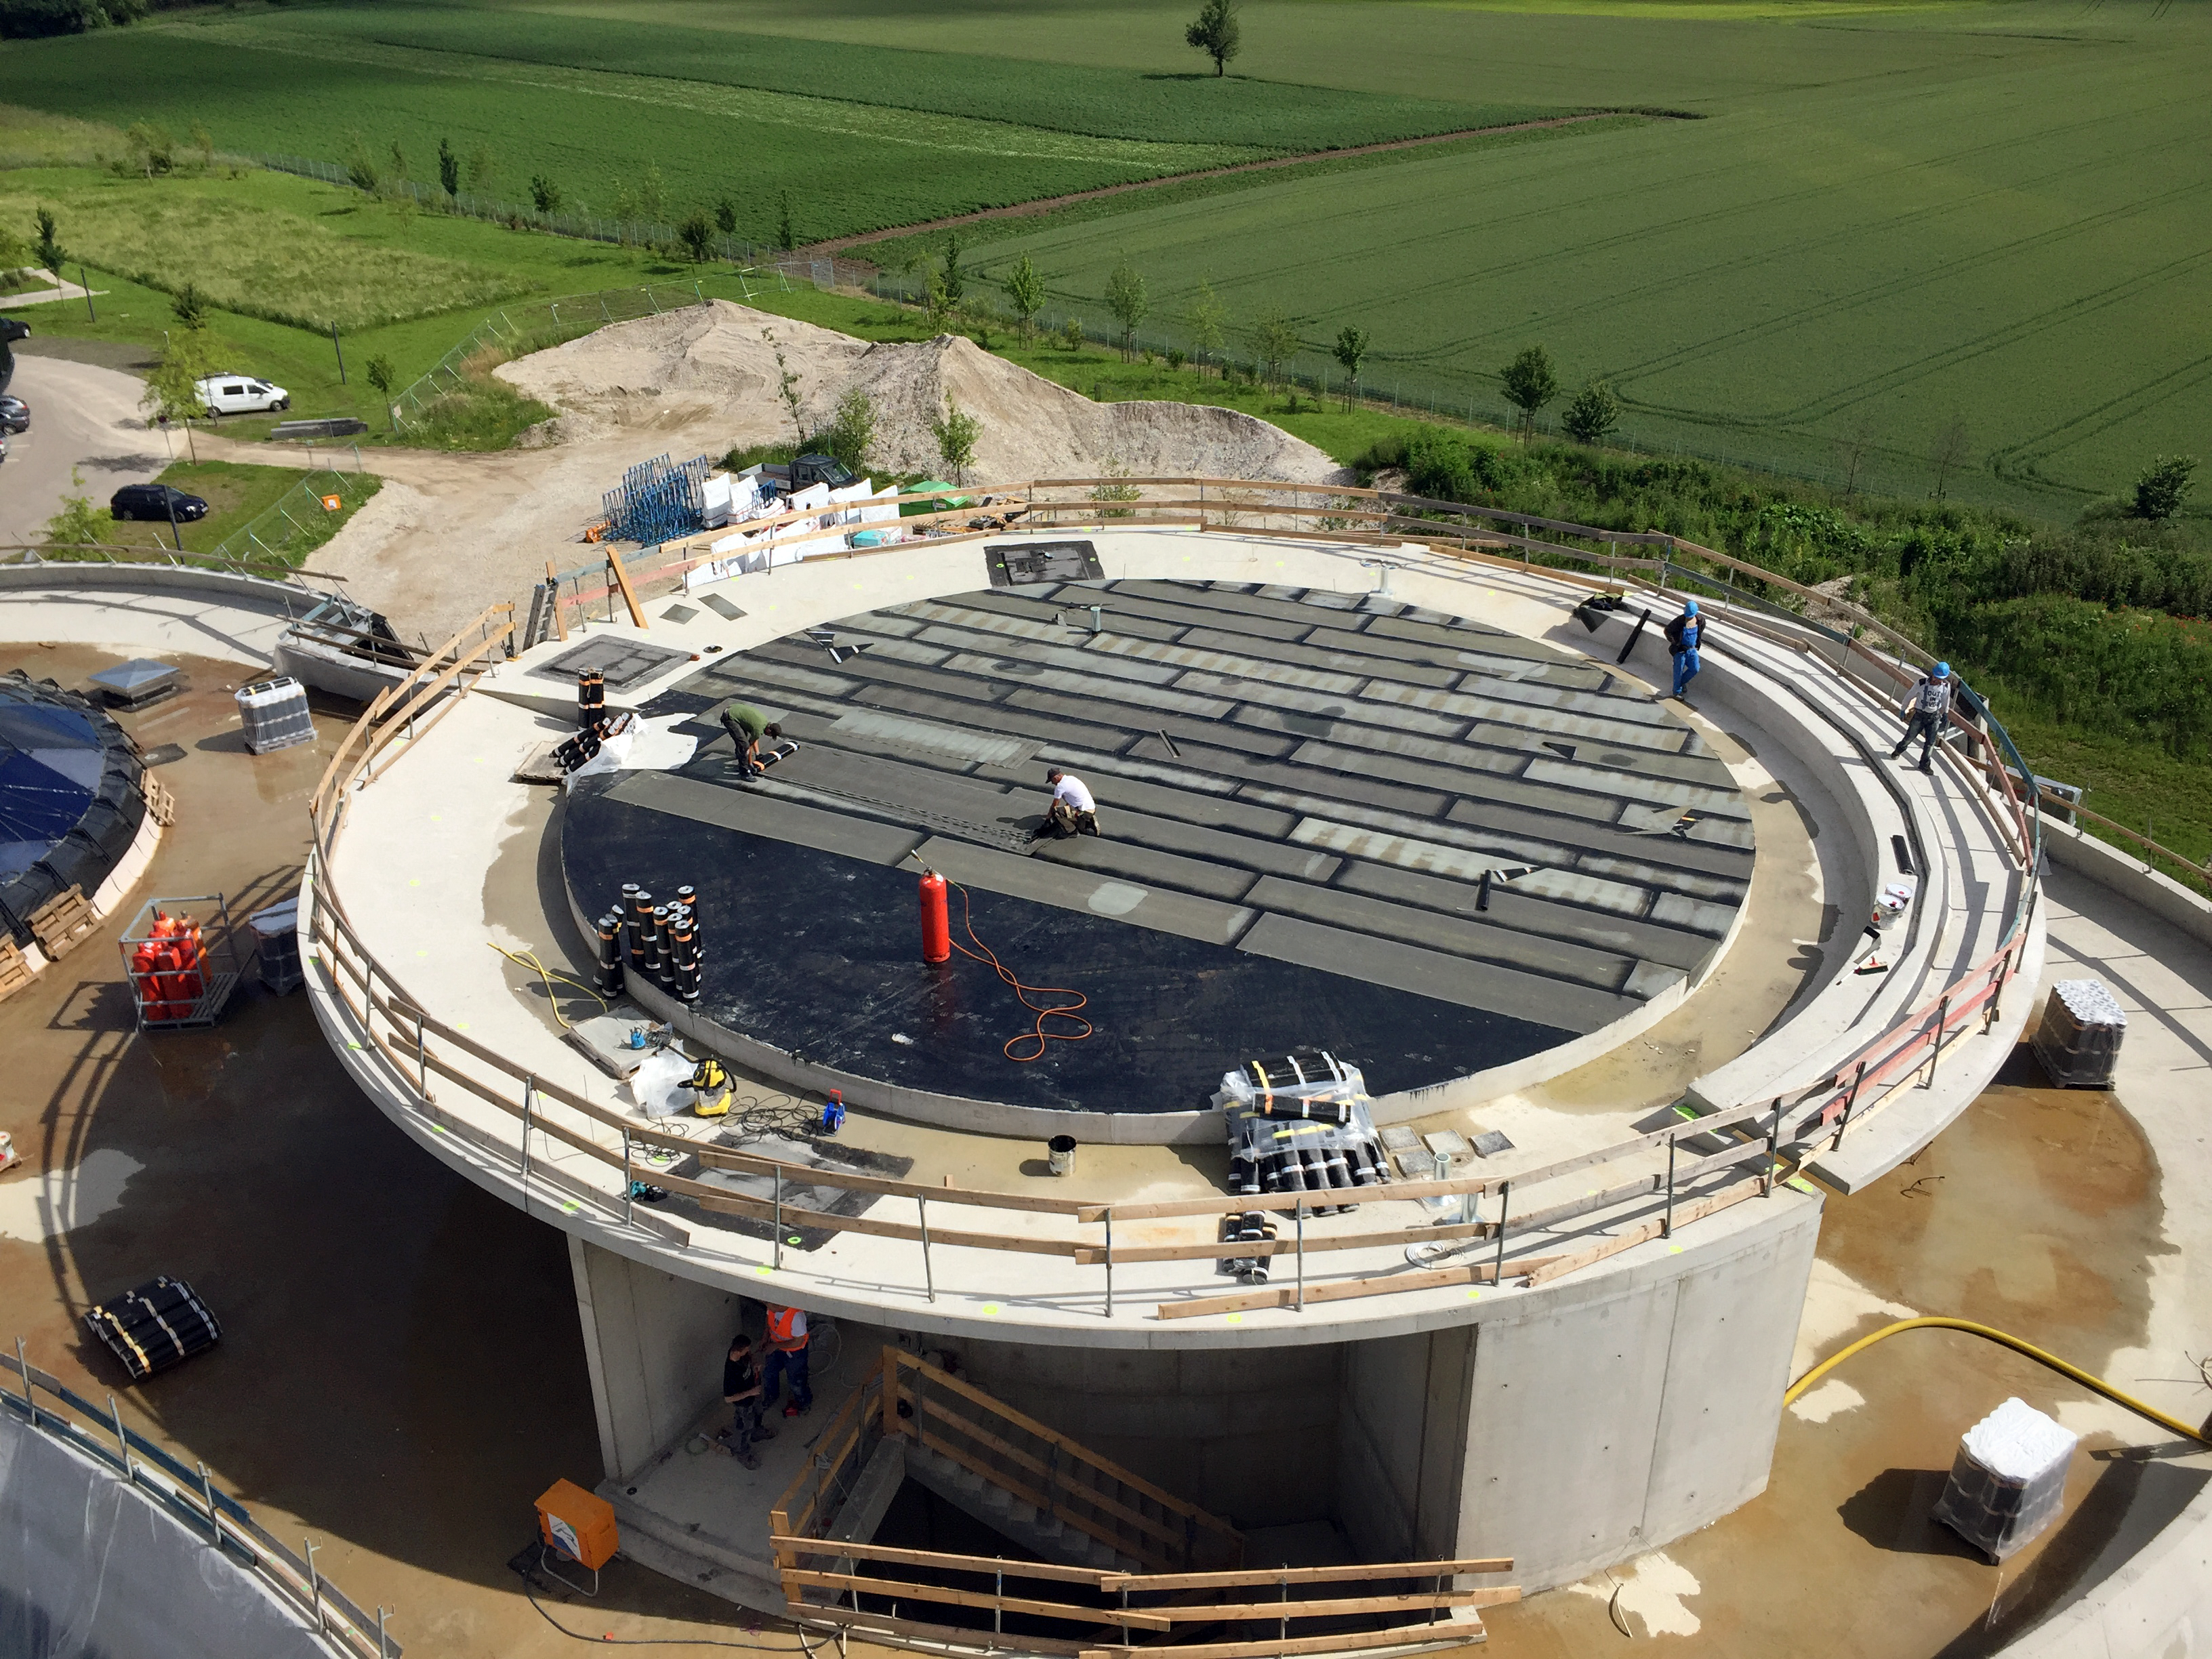

The ESO Supernova in detail

The ESO Supernova Planetarium & Visitor Centre is nearing the final stages of construction. It will be completely free to visit, and is already offering a unique range of free planetarium products, as part of its remit as the world's first open-source planetarium. The novel design of this new building resembles that of a close double-star system, with one star transferring mass to its companion — such systems in space ultimately lead to supernova explosions, appropriately enough, given the name of the project! The existing ESO Headquarters are visible in the background. The complex is located in Garching-Forschungszentrum, readily accessible from Munich. This unique and unmissable attraction will be open to the public from spring 2018.

Credit: Bernhardt + Partner (B+P)